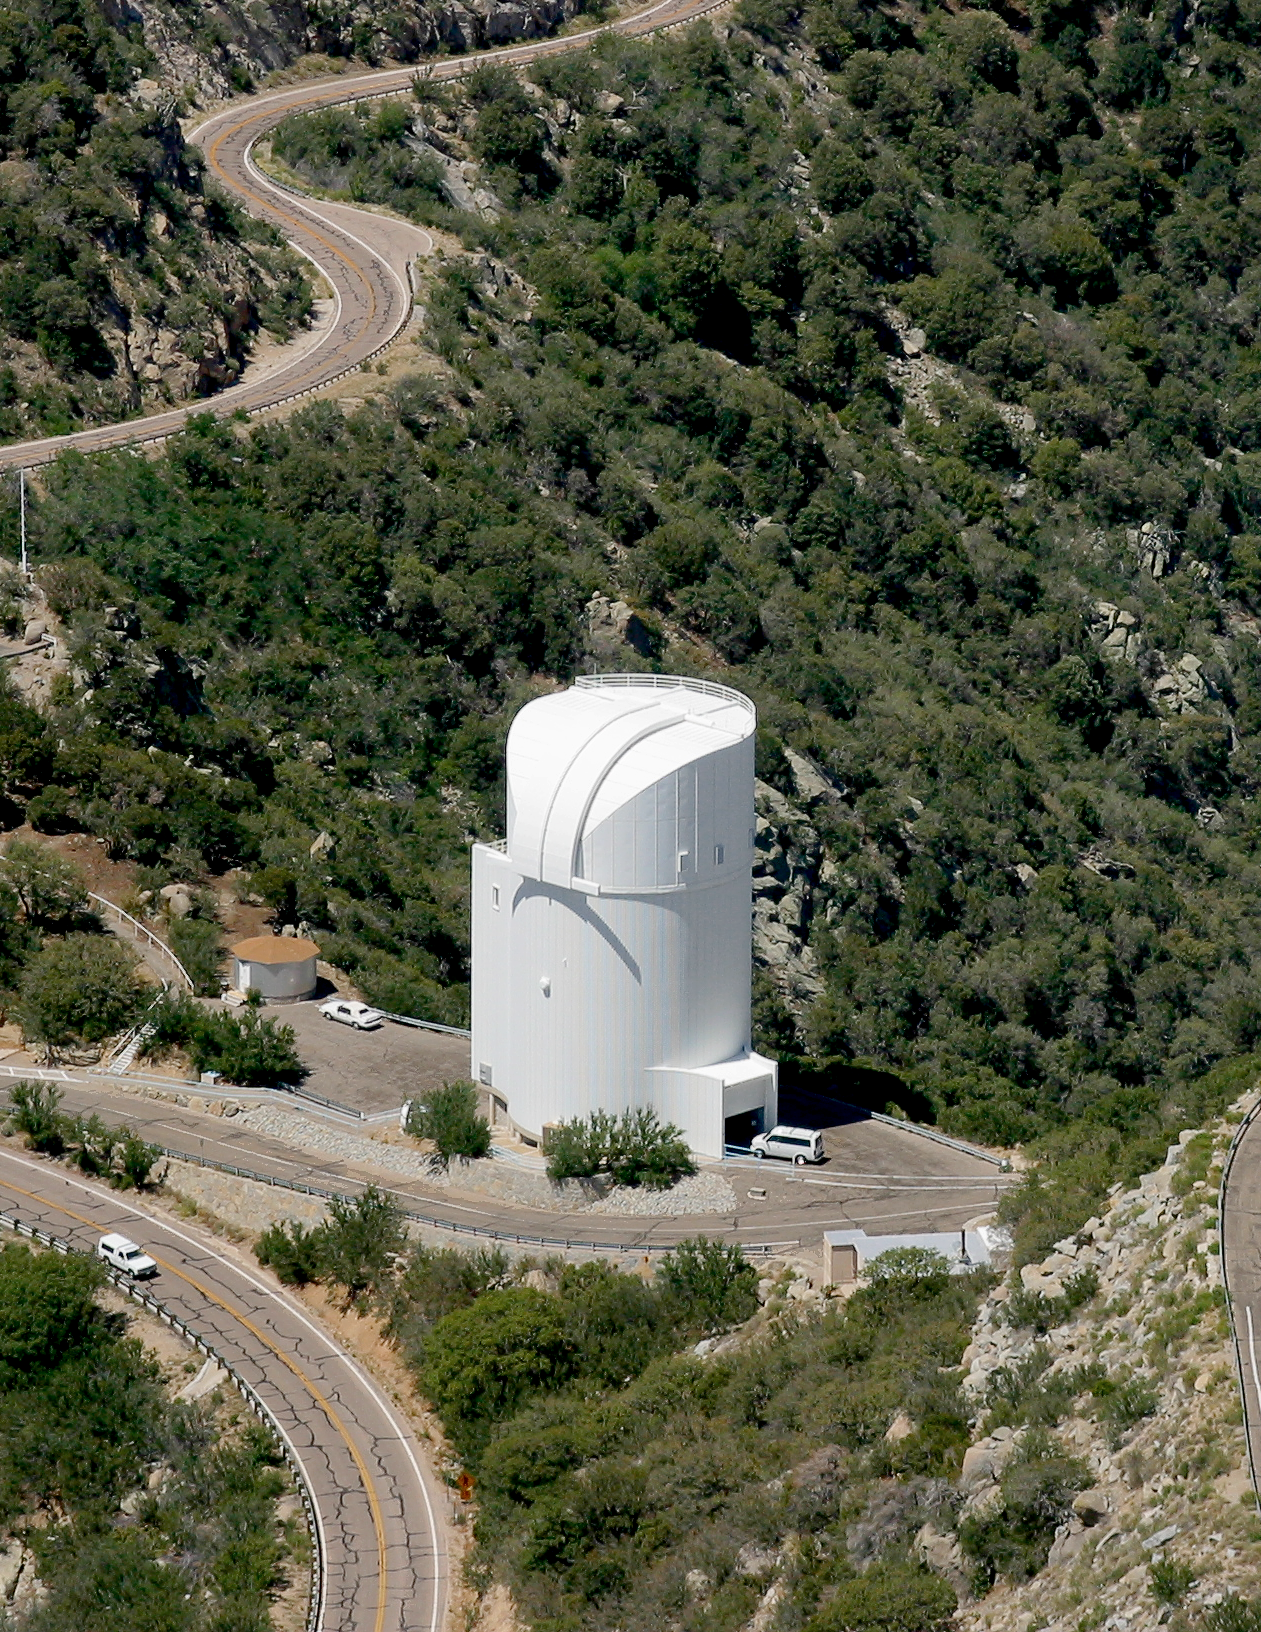

Bok Telescope on Kitt Peak National Observatory

Crop from larger photo of the Bok Telescope on Kitt Peak National Observatory, AZ. (Credit: NOIRLab/NSF/AURA/P. Marenfeld)

Credit: KPNO/NOIRLab/NSF/AURA/P. Marenfeld